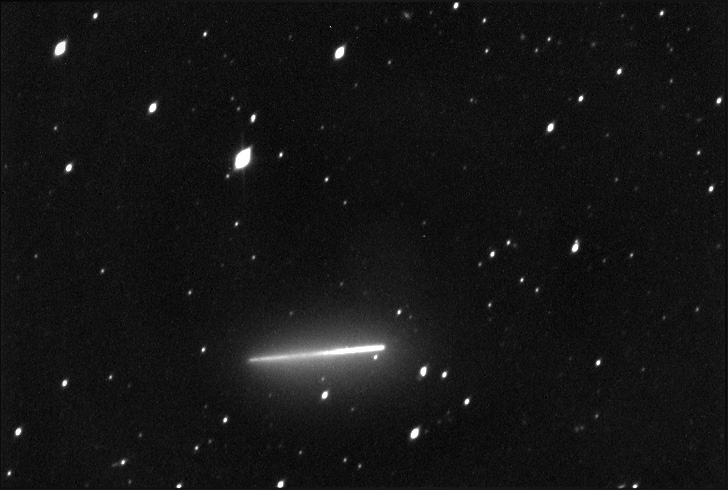

Comet Trail

Credit: NOAO/AURA/NSF.